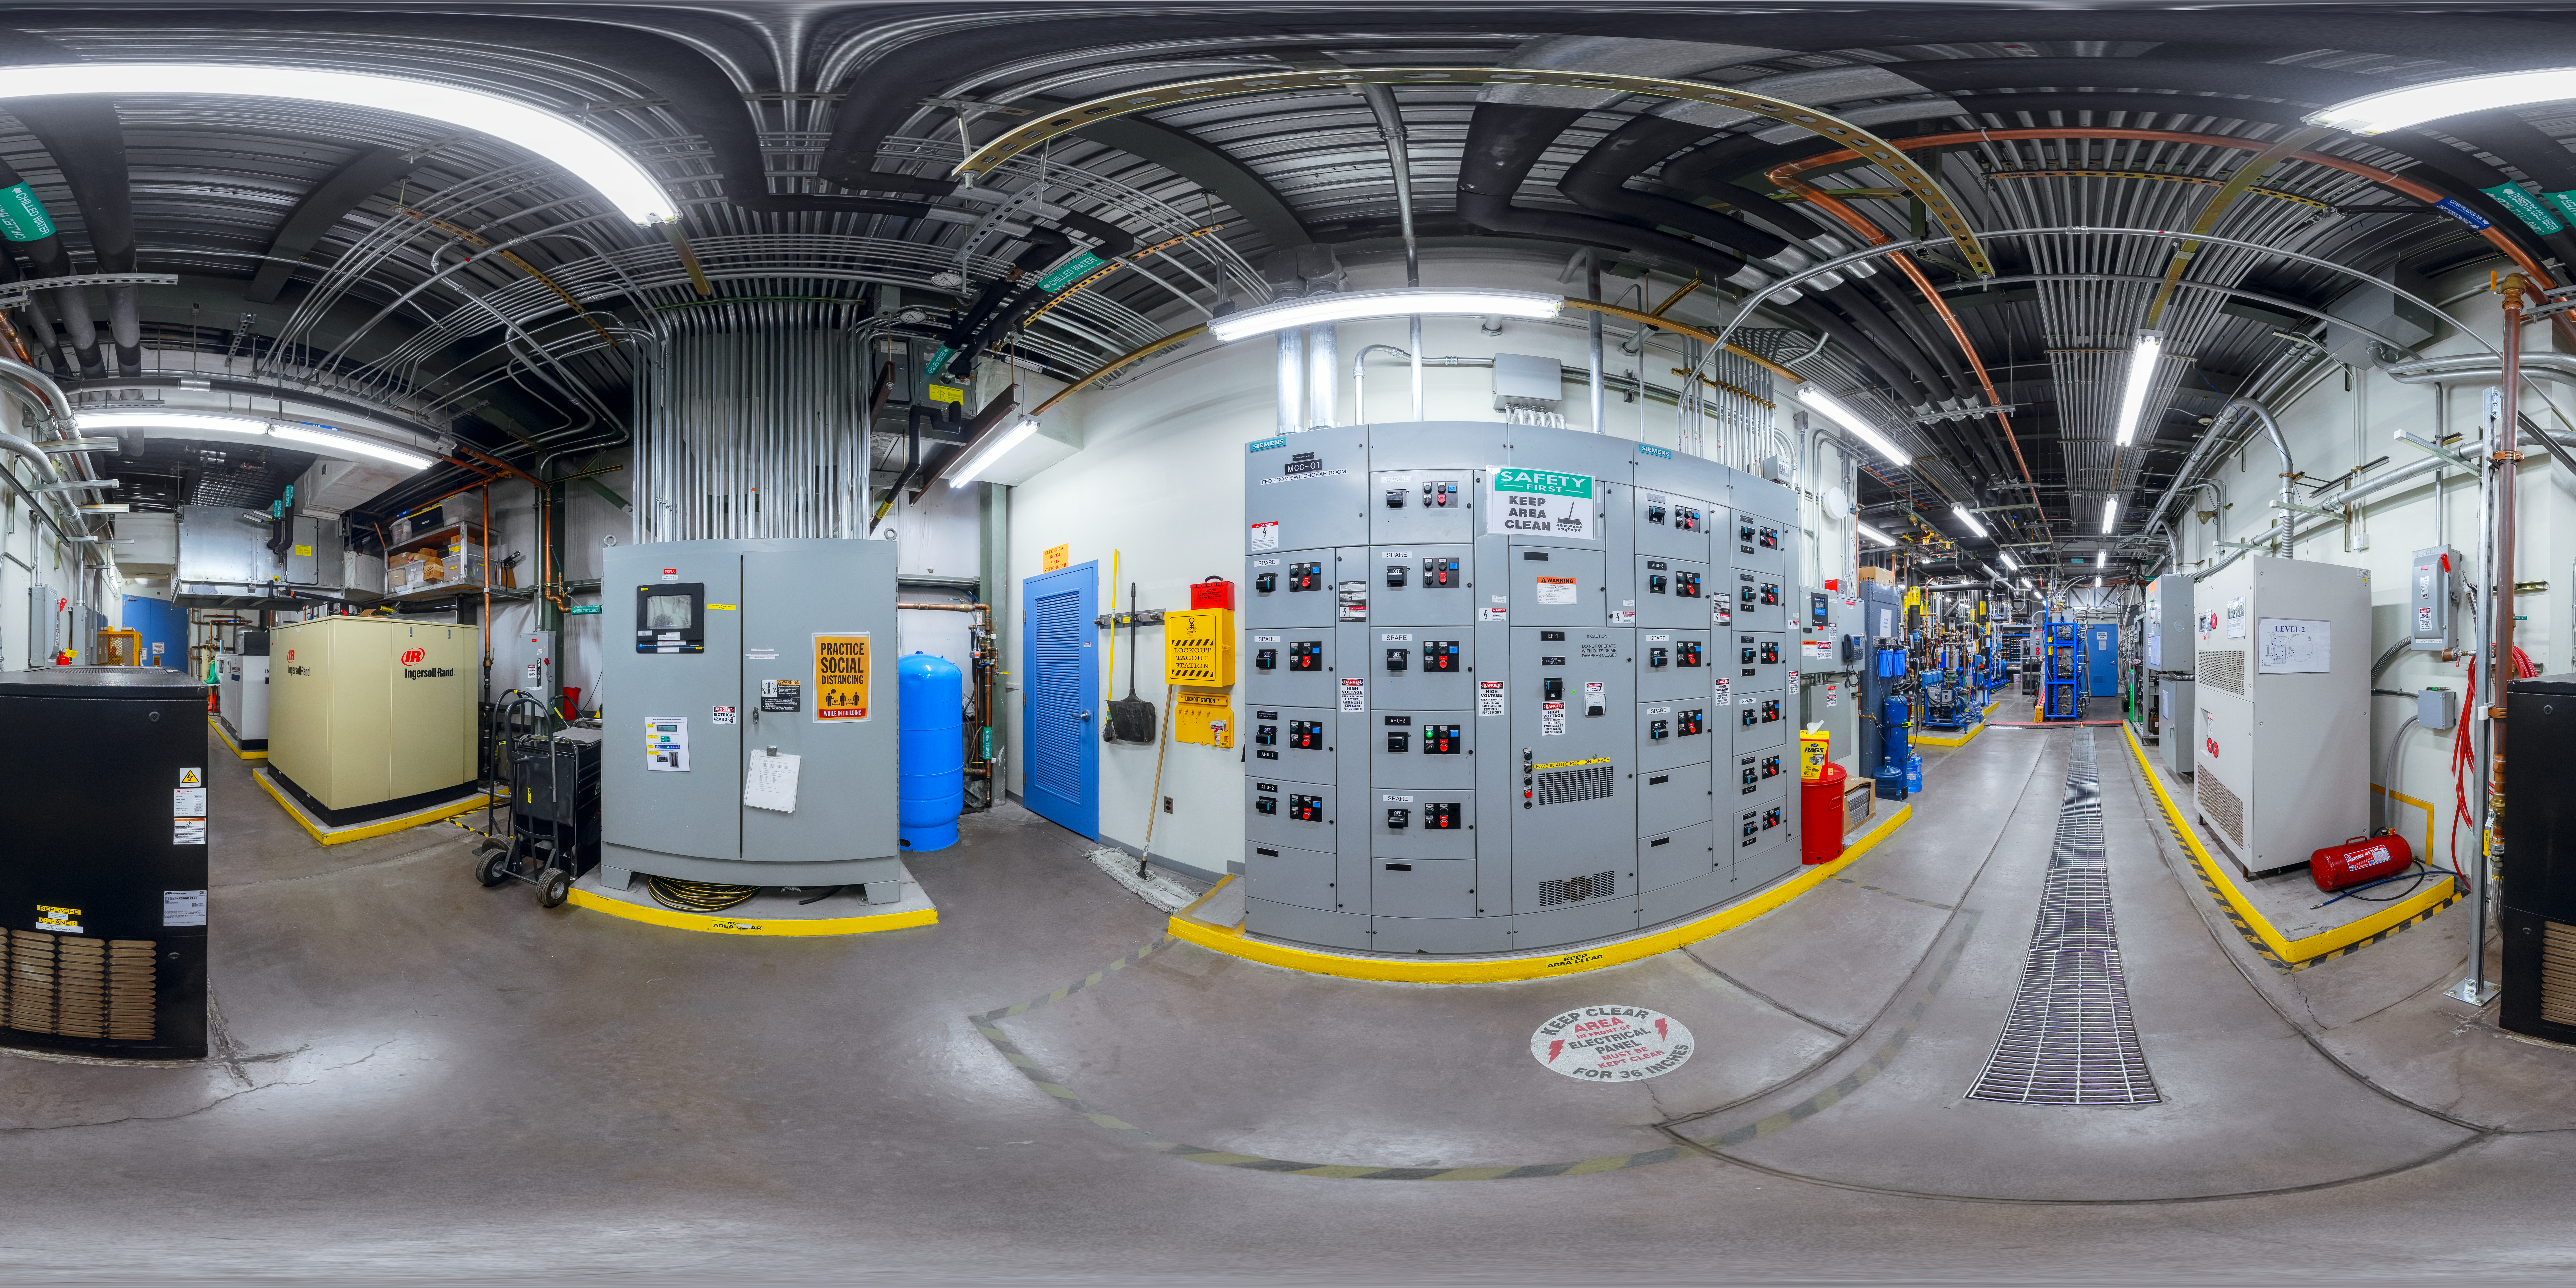

Gemini North Tech Hall 360 Panorama

A 360 panorama of the Gemini North Tech Hall.

Credit: NOIRLab/AURA/NSF/P. Horálek